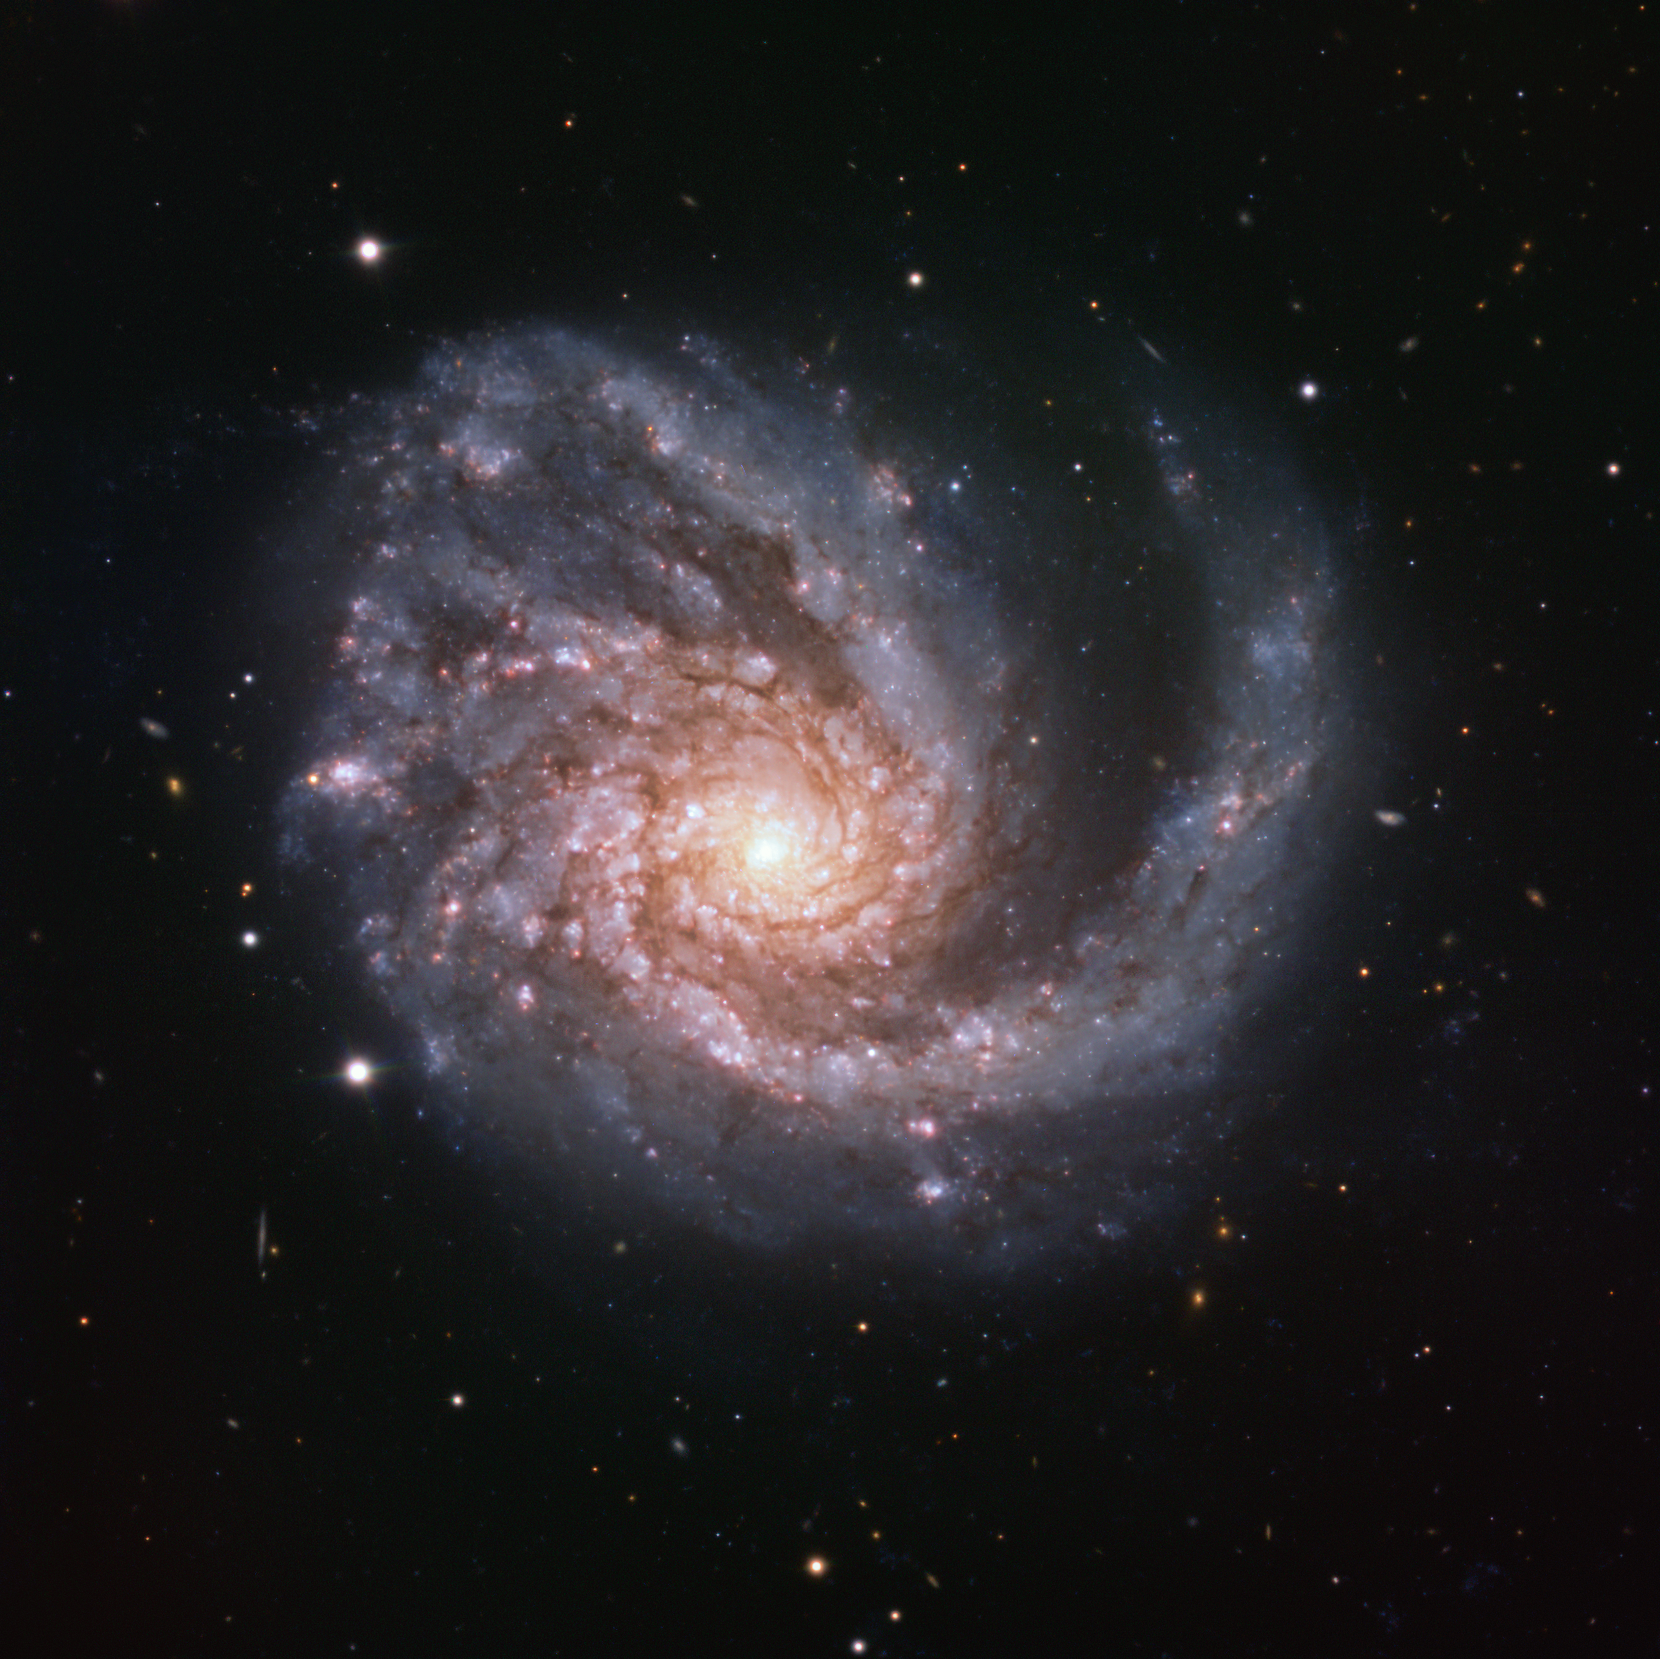

Grand designs

This ESO Picture of the Week features a galaxy named both NGC 4254 and Messier 99, a beautiful cosmic spectacle located in the constellation of Coma Berenices (Berenice’s Hair).

Messier 99 is special, owing to its classification as a grand design spiral galaxy: a kind of galactic architecture featuring strong, prominent, well-defined arms that wrap clearly around the galaxy’s centre. Only around 10 percent of all spirals are of the grand design variety, making objects like Messier 99 somewhat uncommon. The justification behind Messier 99’s categorisation is clear in this image; bright, swirling arms carve through the dark surrounding space, and are easily identifiable as a number of different, coherent structures.

This image was created as part of the ESO Cosmic Gems programme, an outreach initiative to produce images of interesting, intriguing or visually attractive objects using ESO telescopes, for the purposes of education and public outreach. The programme makes use of telescope time that cannot be used for science observations. All data collected may also be suitable for scientific purposes, and are made available to astronomers through ESO’s science archive.

Credit: ESO